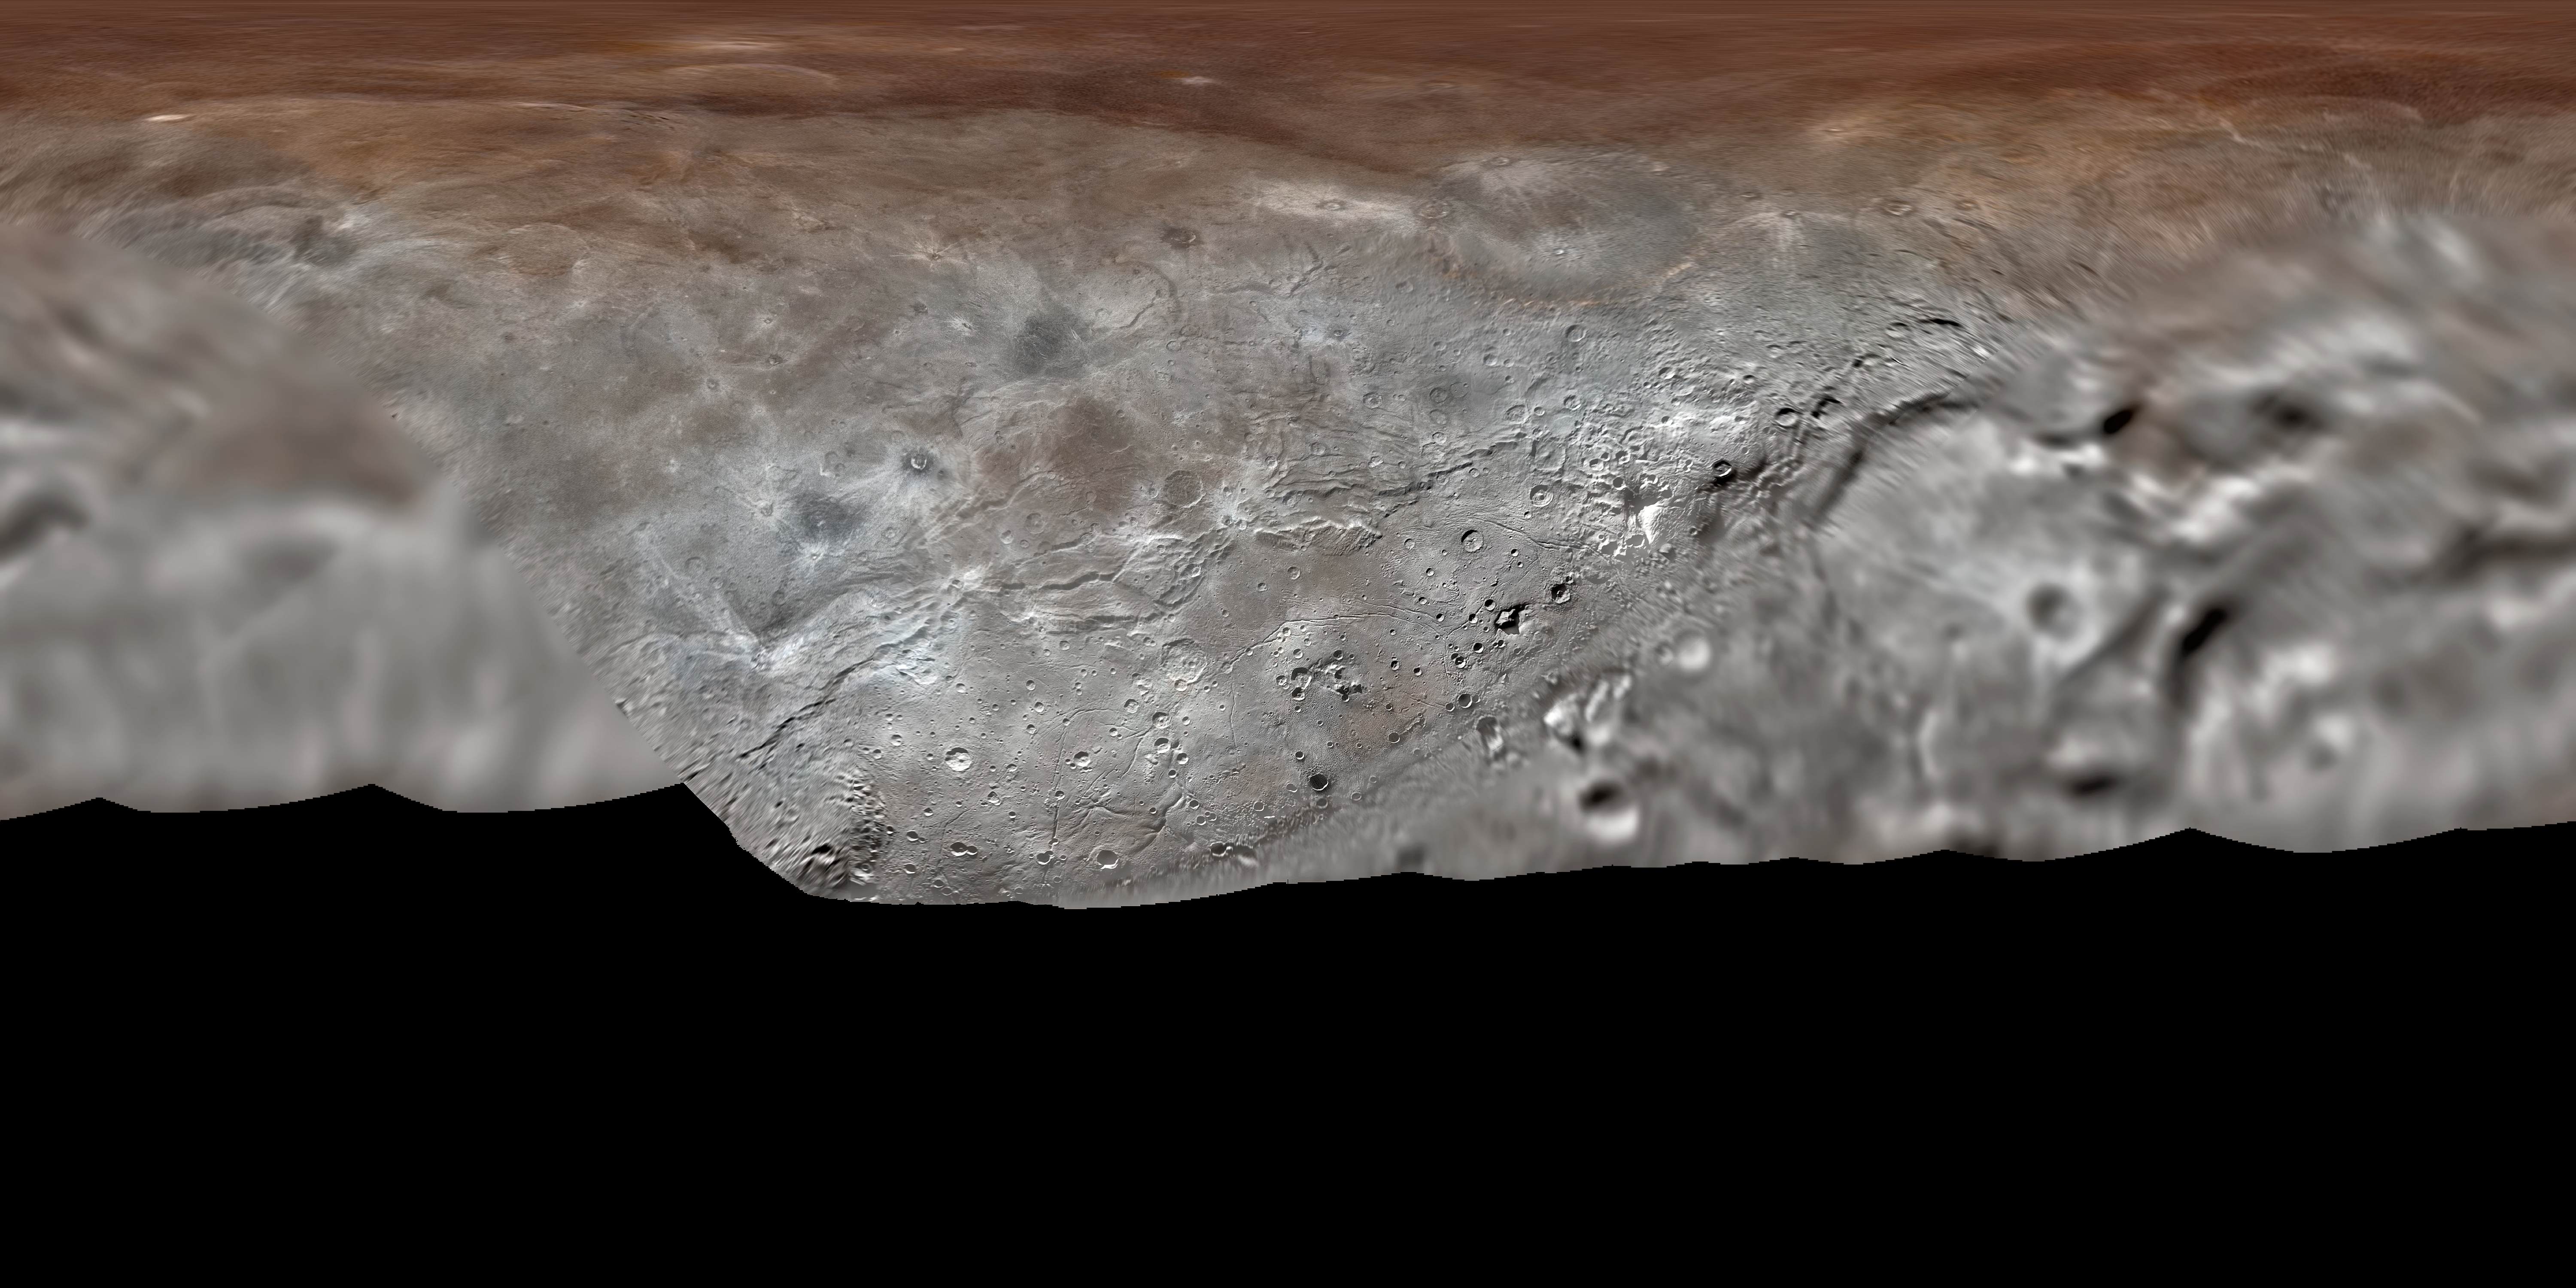

Map projection of Charon

Map projection of Charon, the largest of Pluto’s five moons. With a diameter of about 1215 km, the France-sized moon is one of largest known objects in the Kuiper Belt, the region of icy, rocky bodies beyond Neptune.

Credit: NASA/Johns Hopkins University Applied Physics Laboratory/Southwest Research Institute